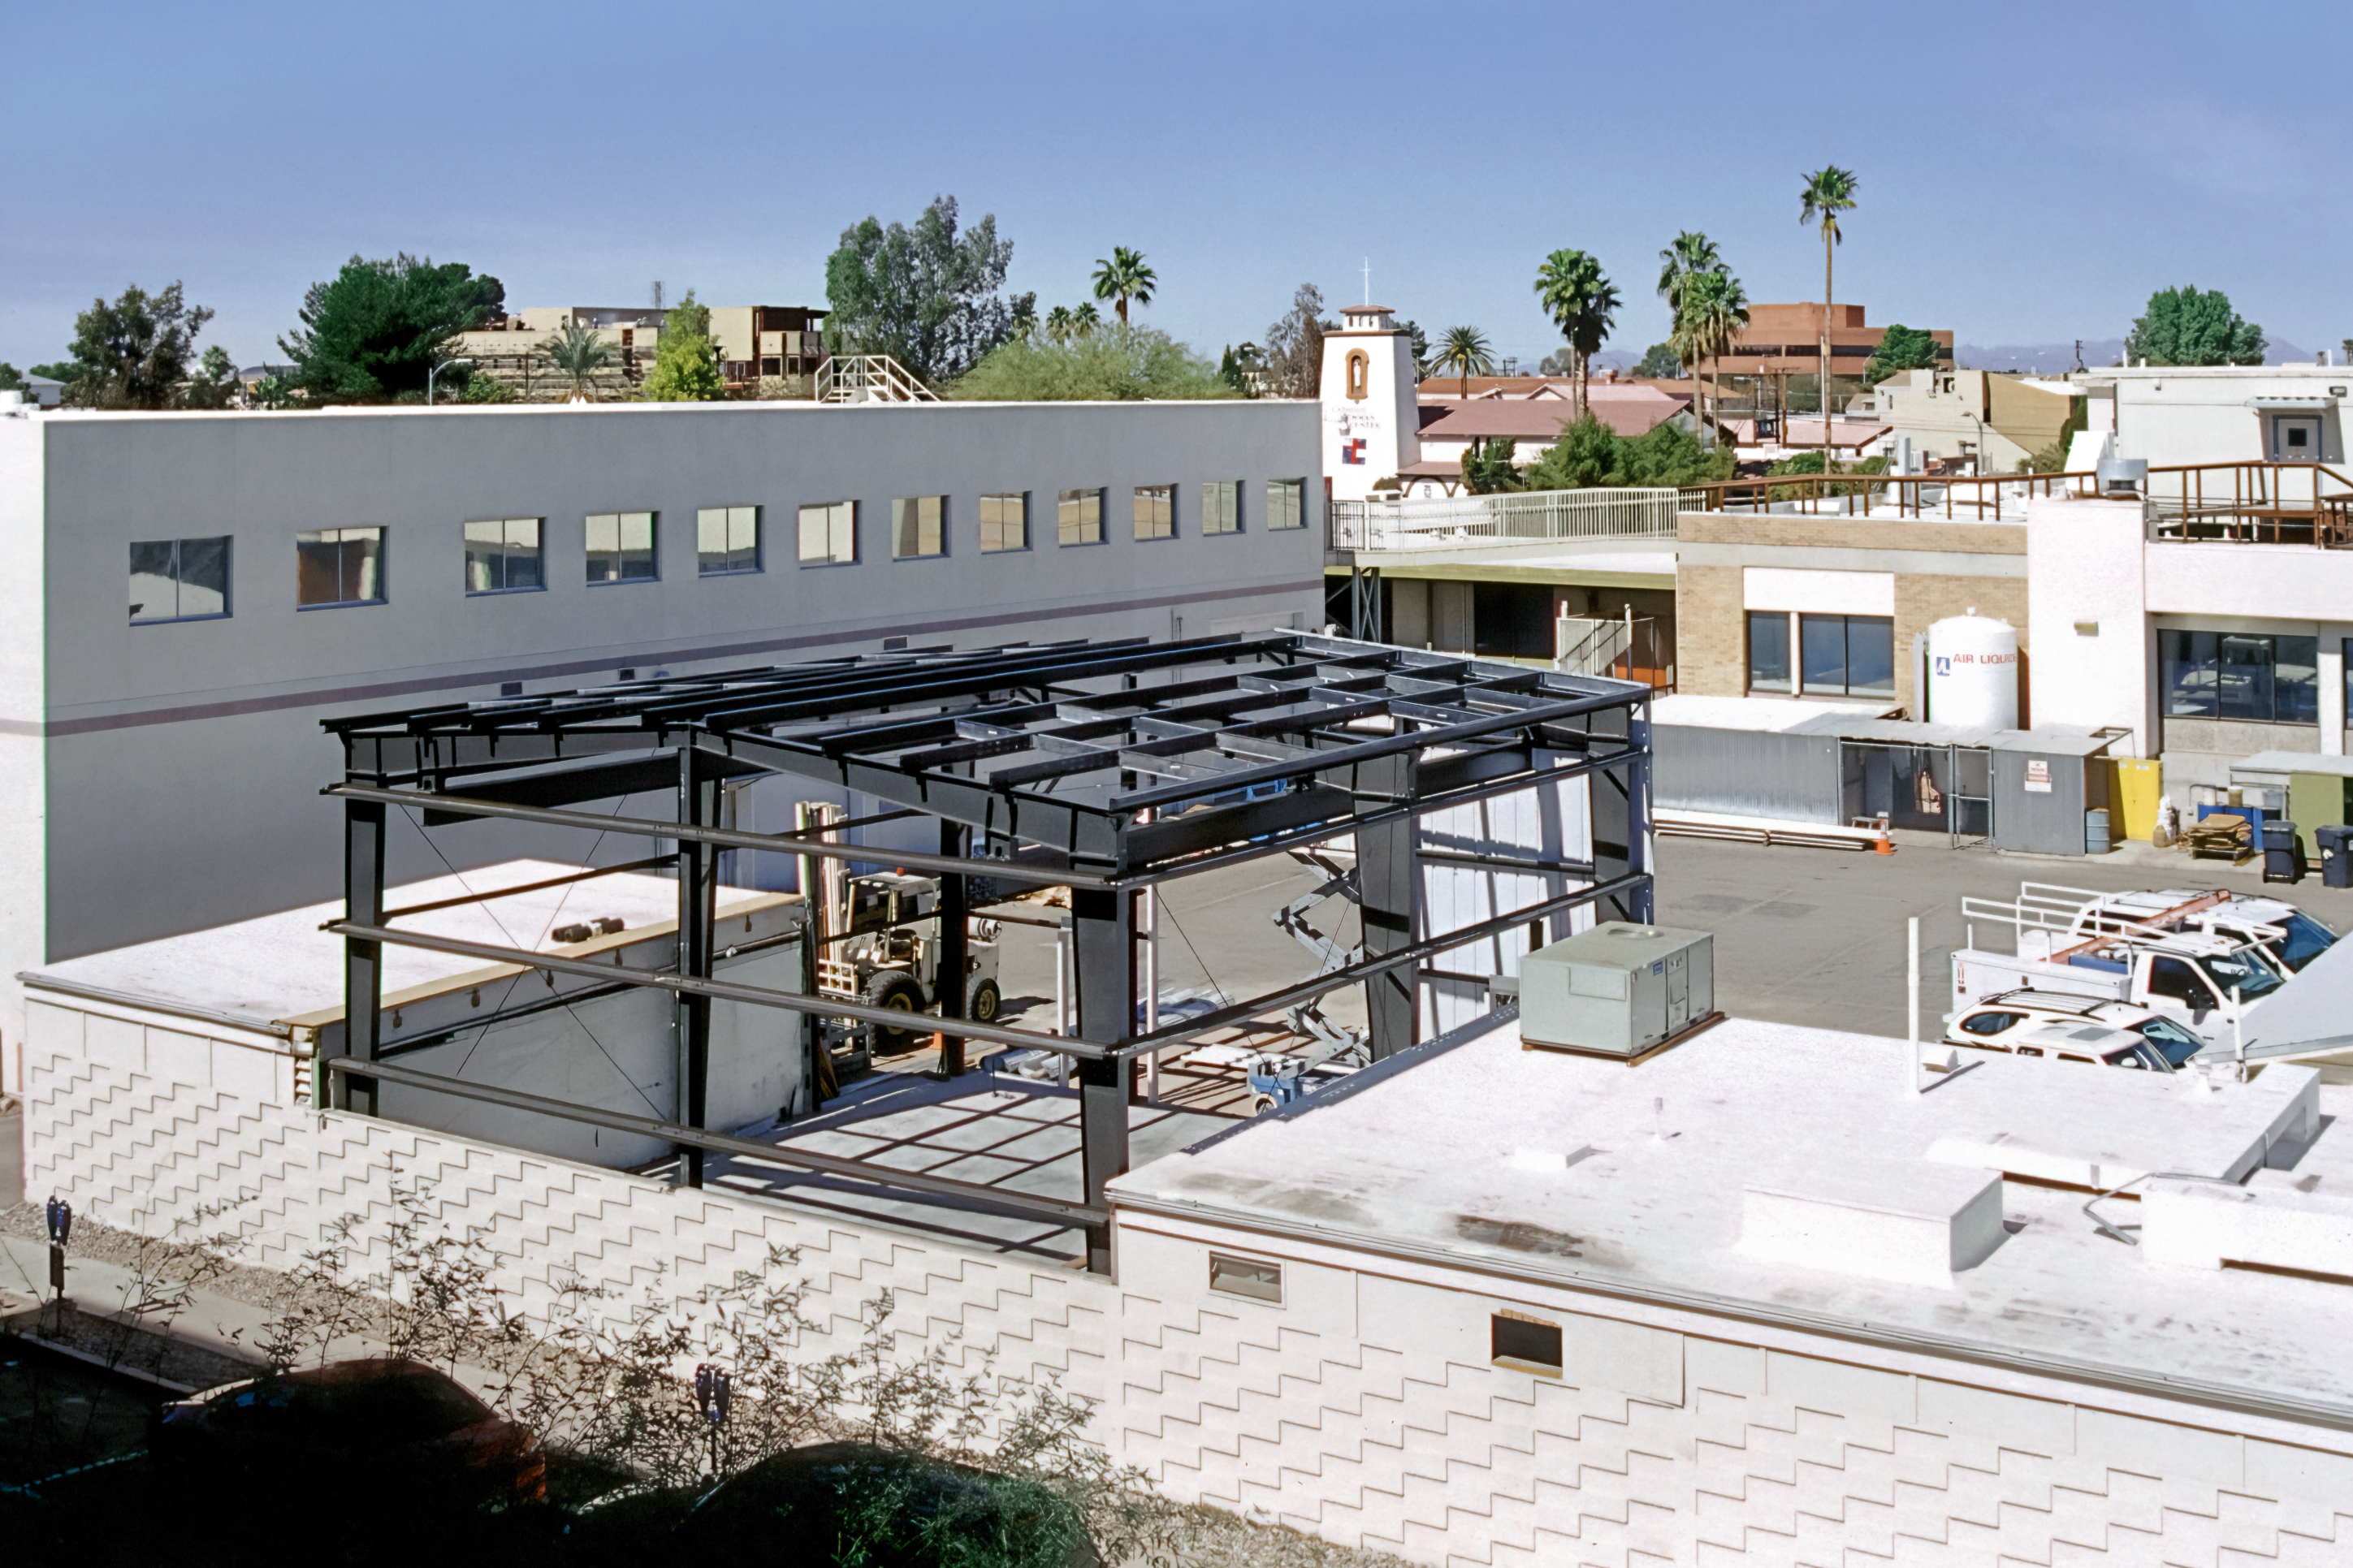

Soon to be the Flex Rig Building

The supports that will eventually become the skeleton of the new Flex Rig Building at the Tucson Headquarters of NOIRLab, then known as the National Optical Astronomy Observatory (NOAO). This image was taken in June 2002.

Credit: NOIRLab